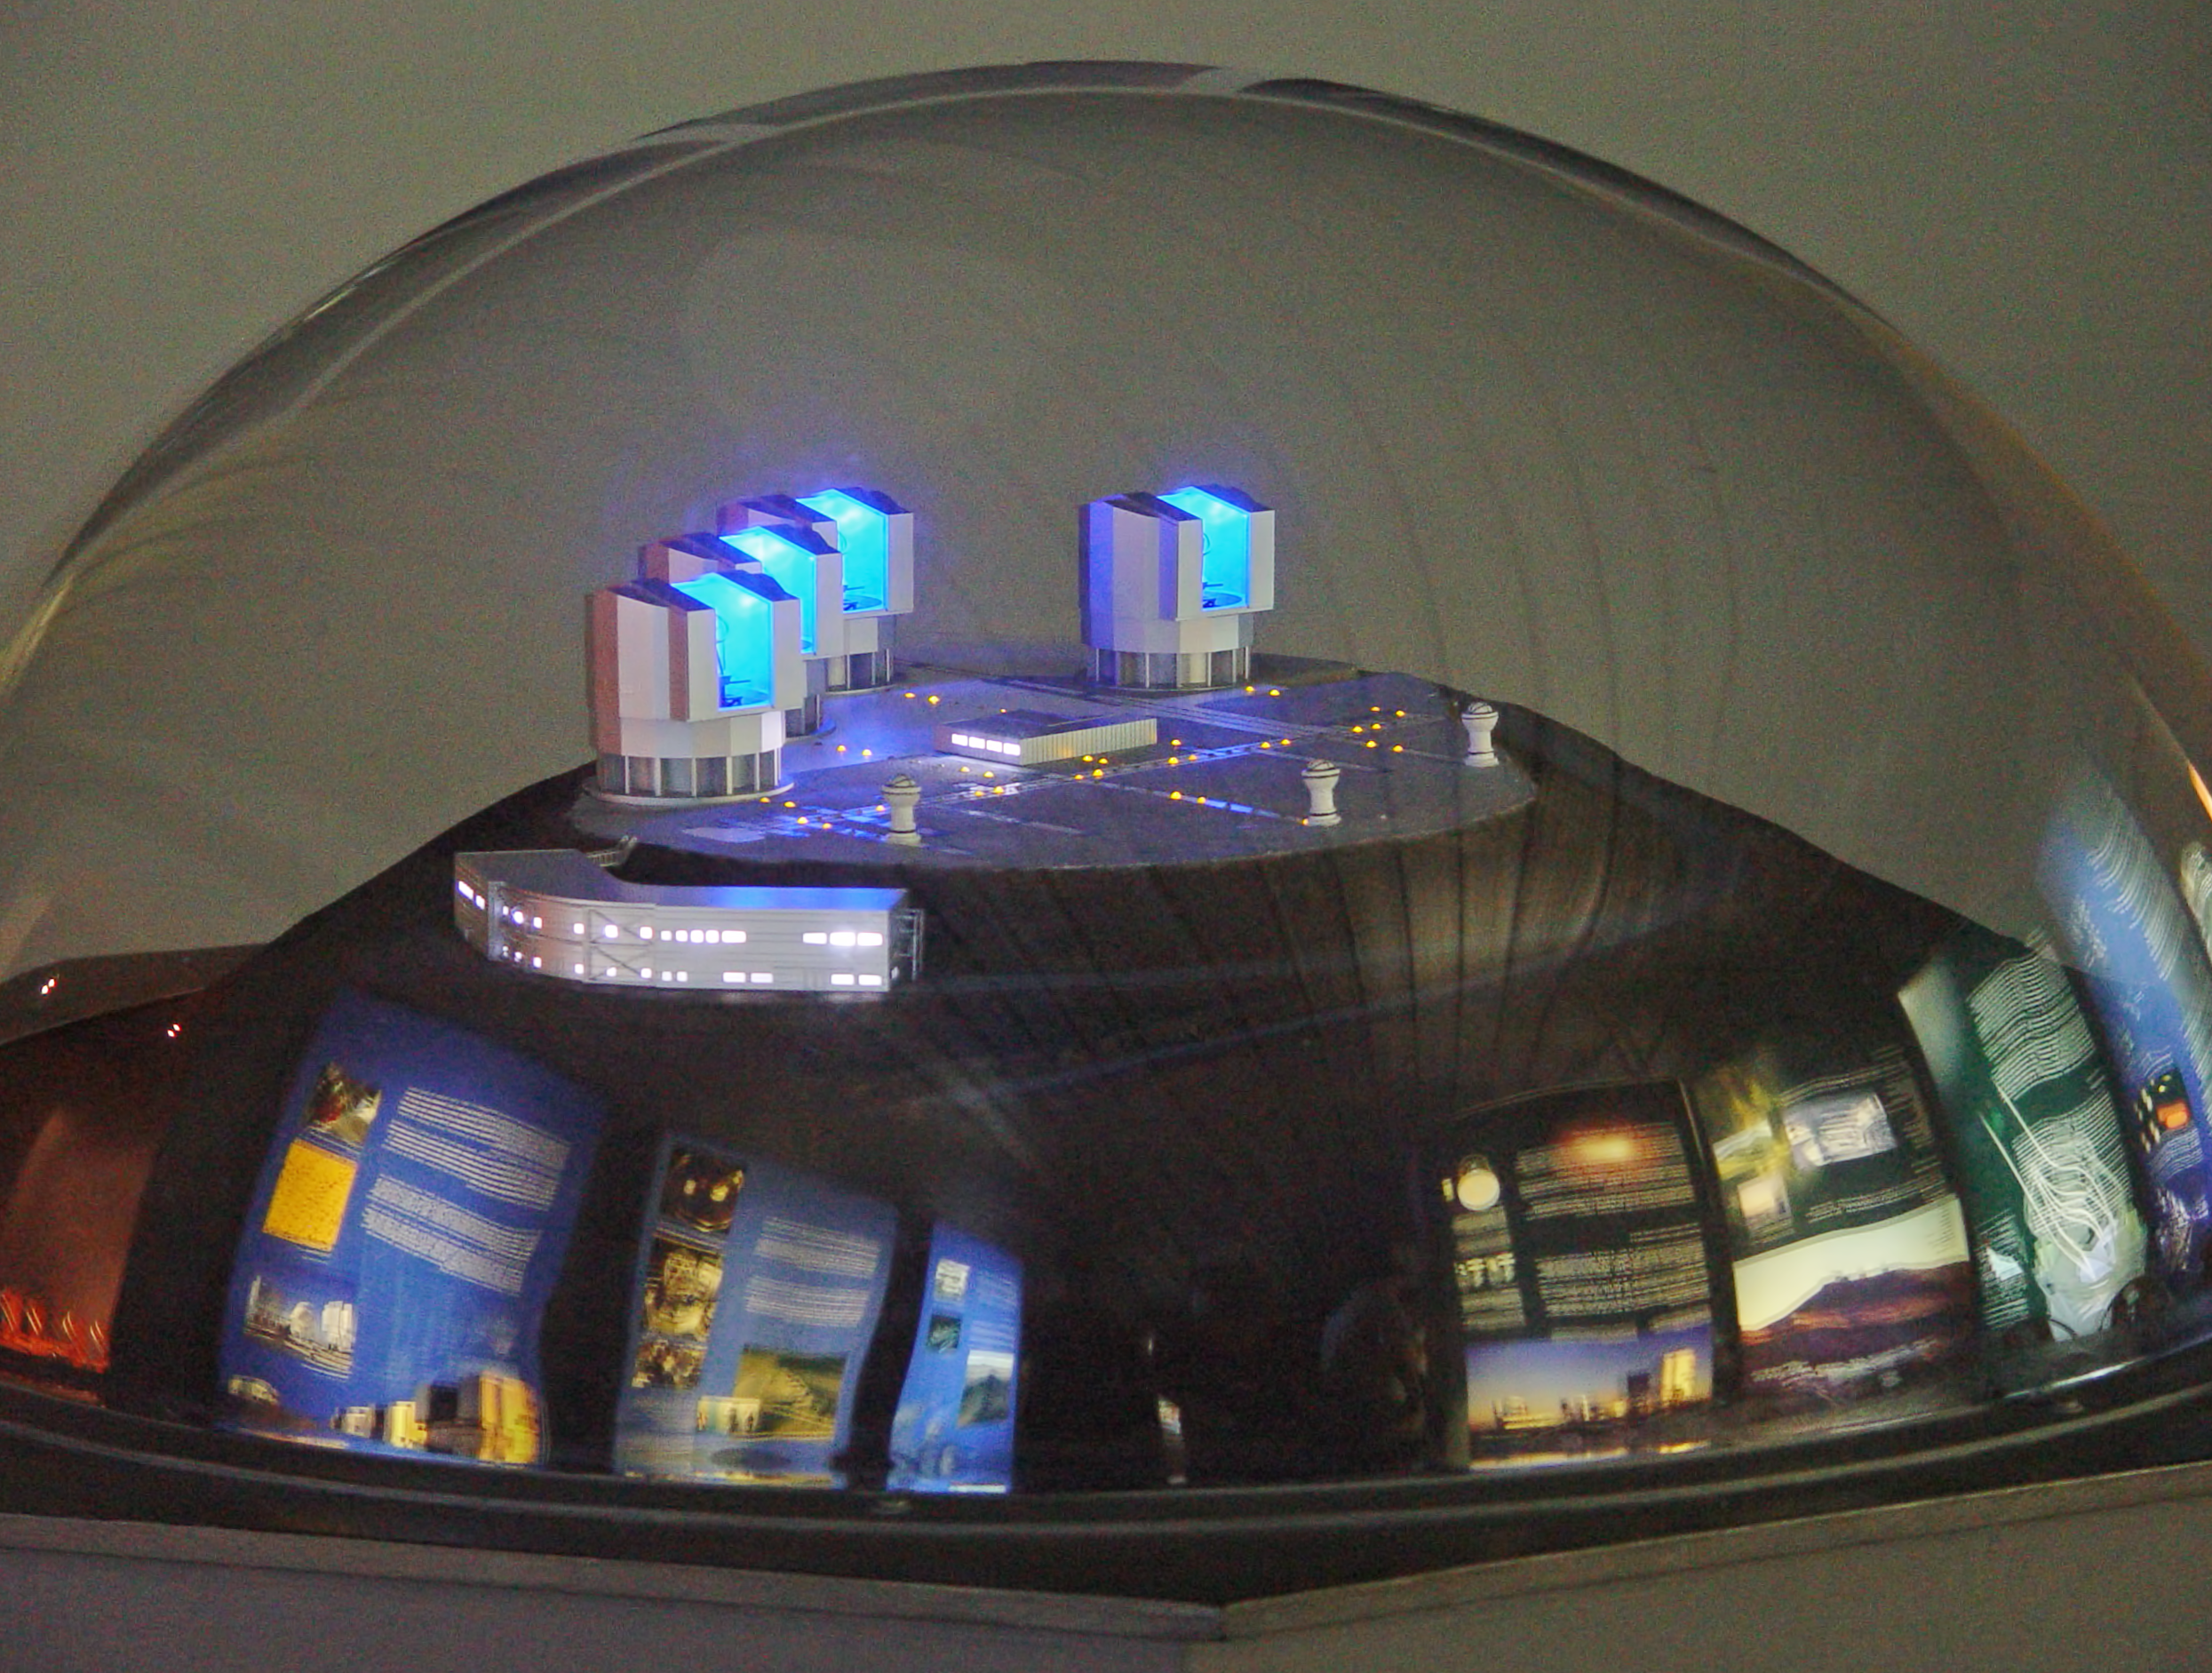

VLT 3D model at the Paranal Visitor Centre

A 3D model of the ESO's Very Large Telescope displayed at the Paranal Visitor Centre.

Credit: ESO